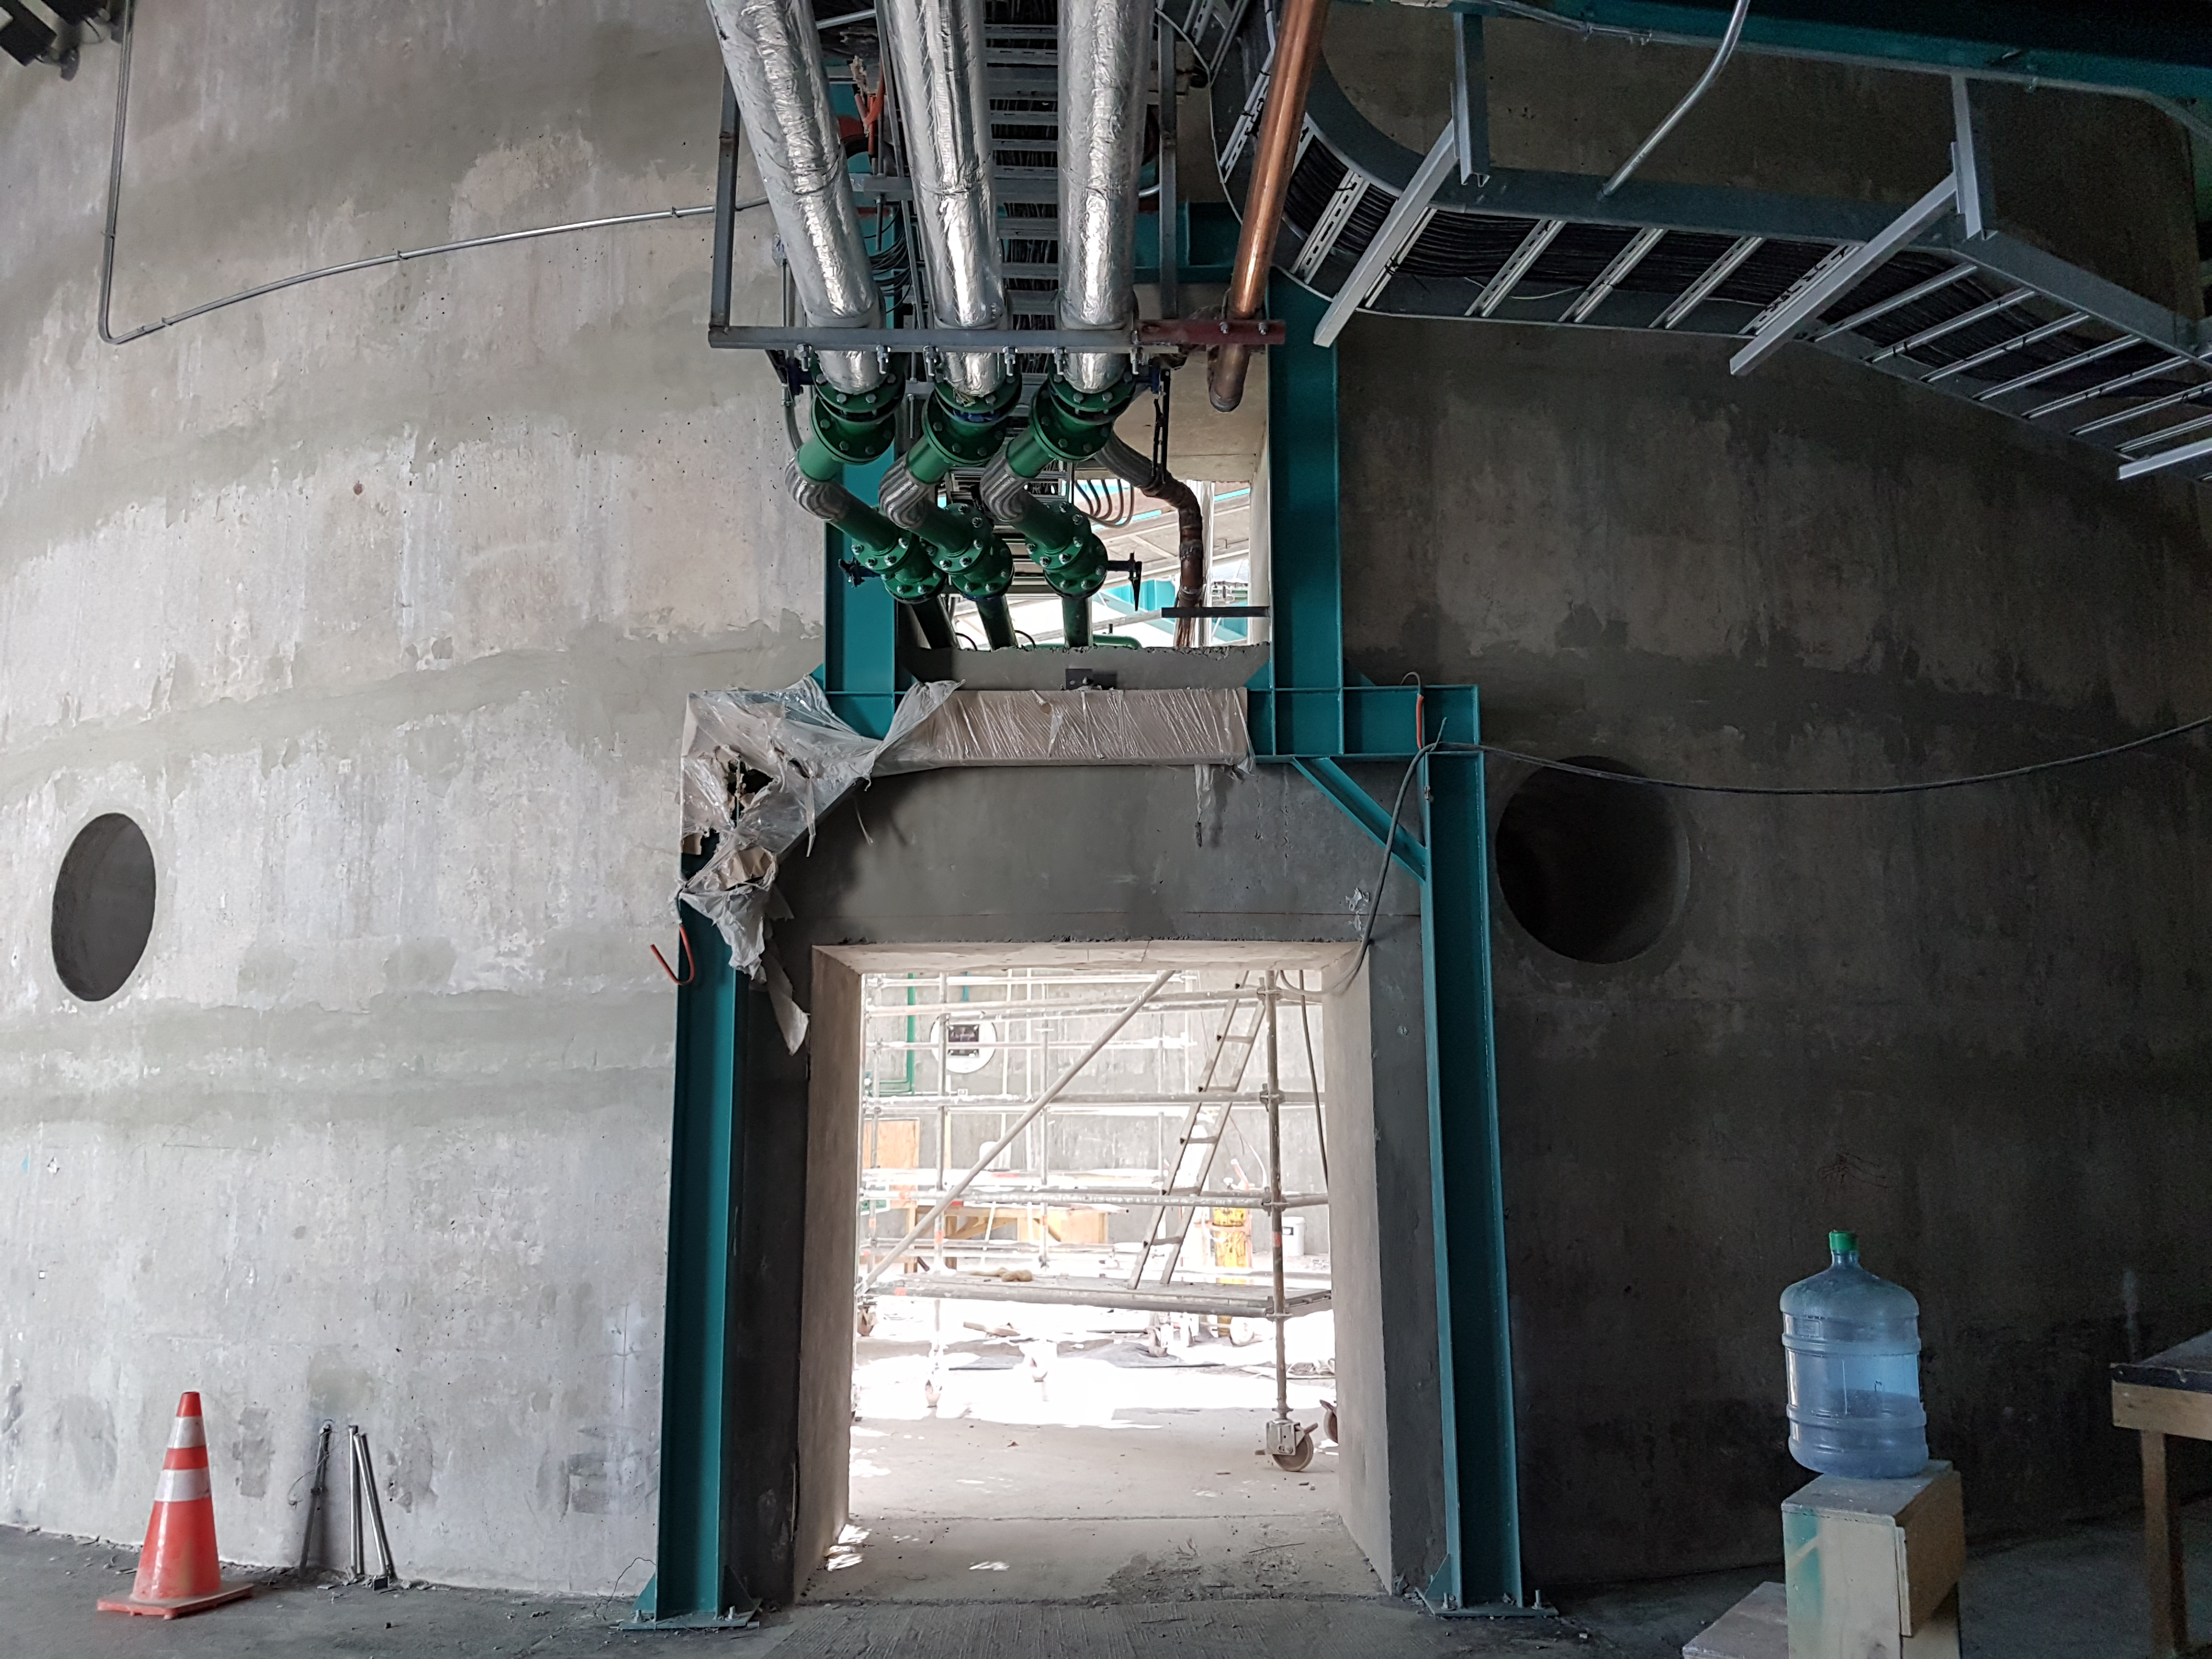

Fifth Level

Construction status on the fifth level, 2018.

Credit: Rubin Observatory/NSF/AURA